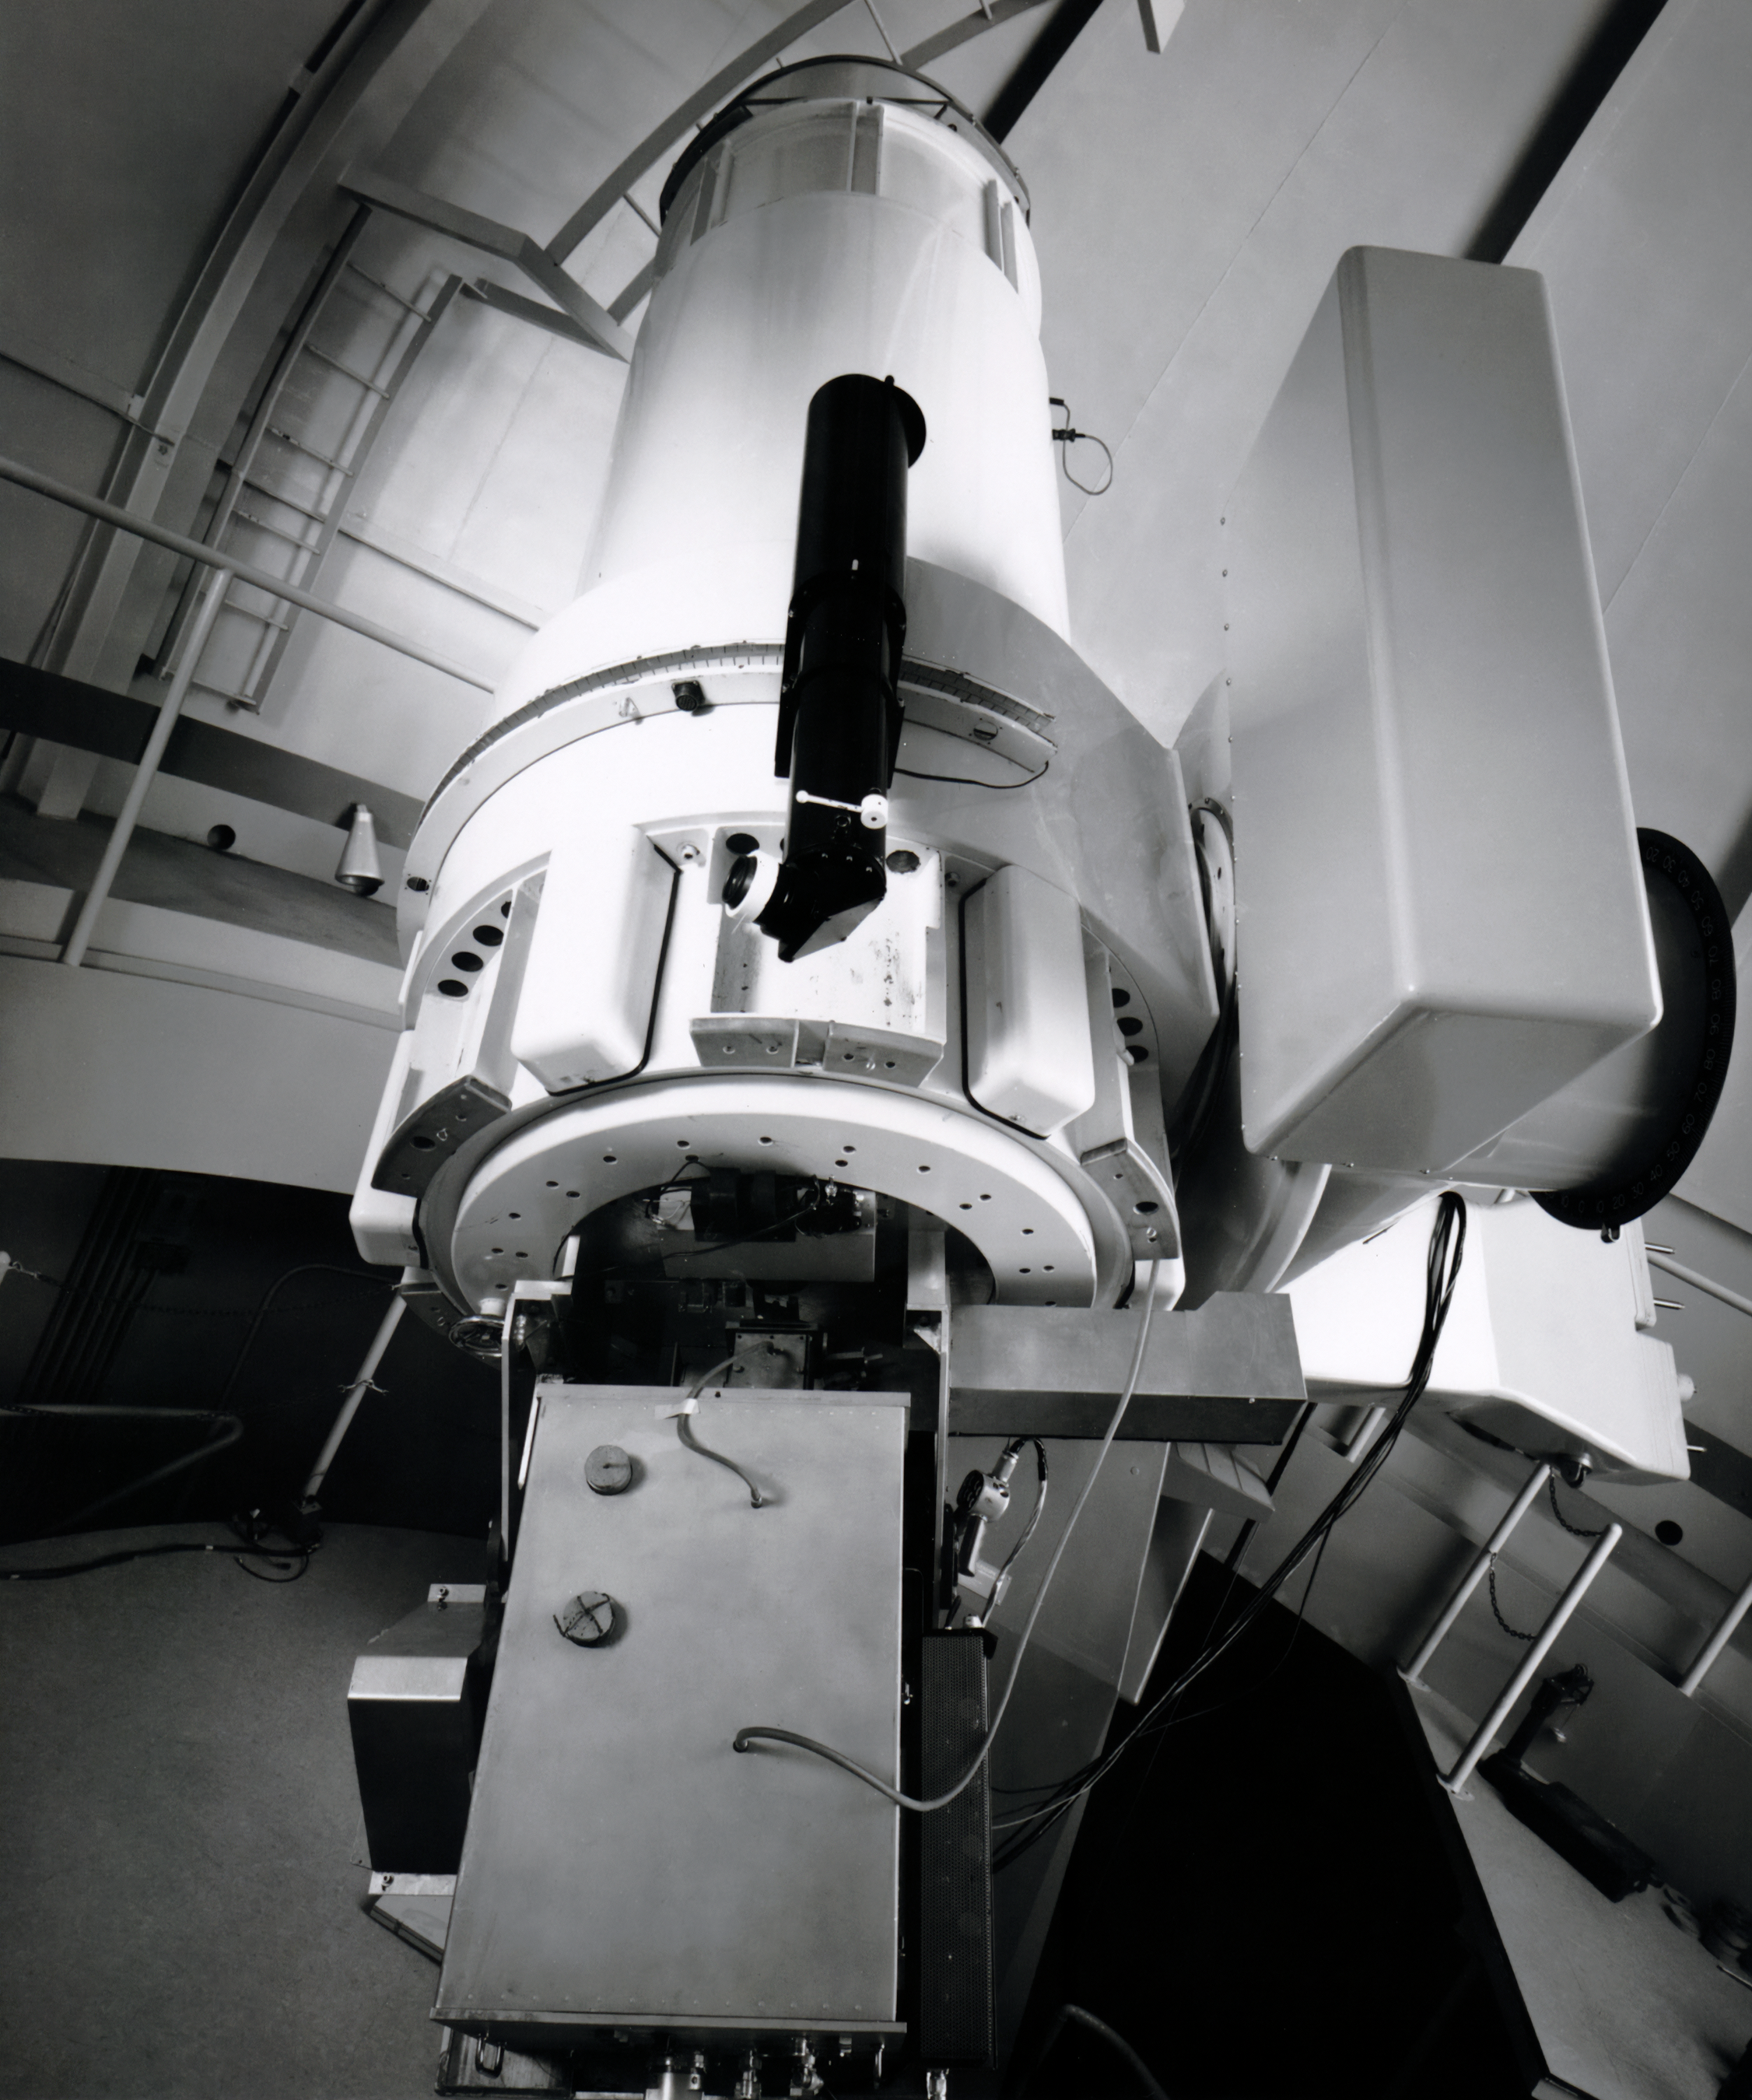

WIYN 0.9-meter Telescope, April 1961

The WIYN 0.9-meter Telescope, originally referred to as the KPNO 36-inch, is seen here in this vintage photo taken in April 1961. The WIYN 0.9-meter Telescope is located at Kitt Peak National Observatory, a program of NSF NOIRLab.

This image is part of NSF NOIRLab’s historical archives.

Credit: NOIRLab/AURA/NSF